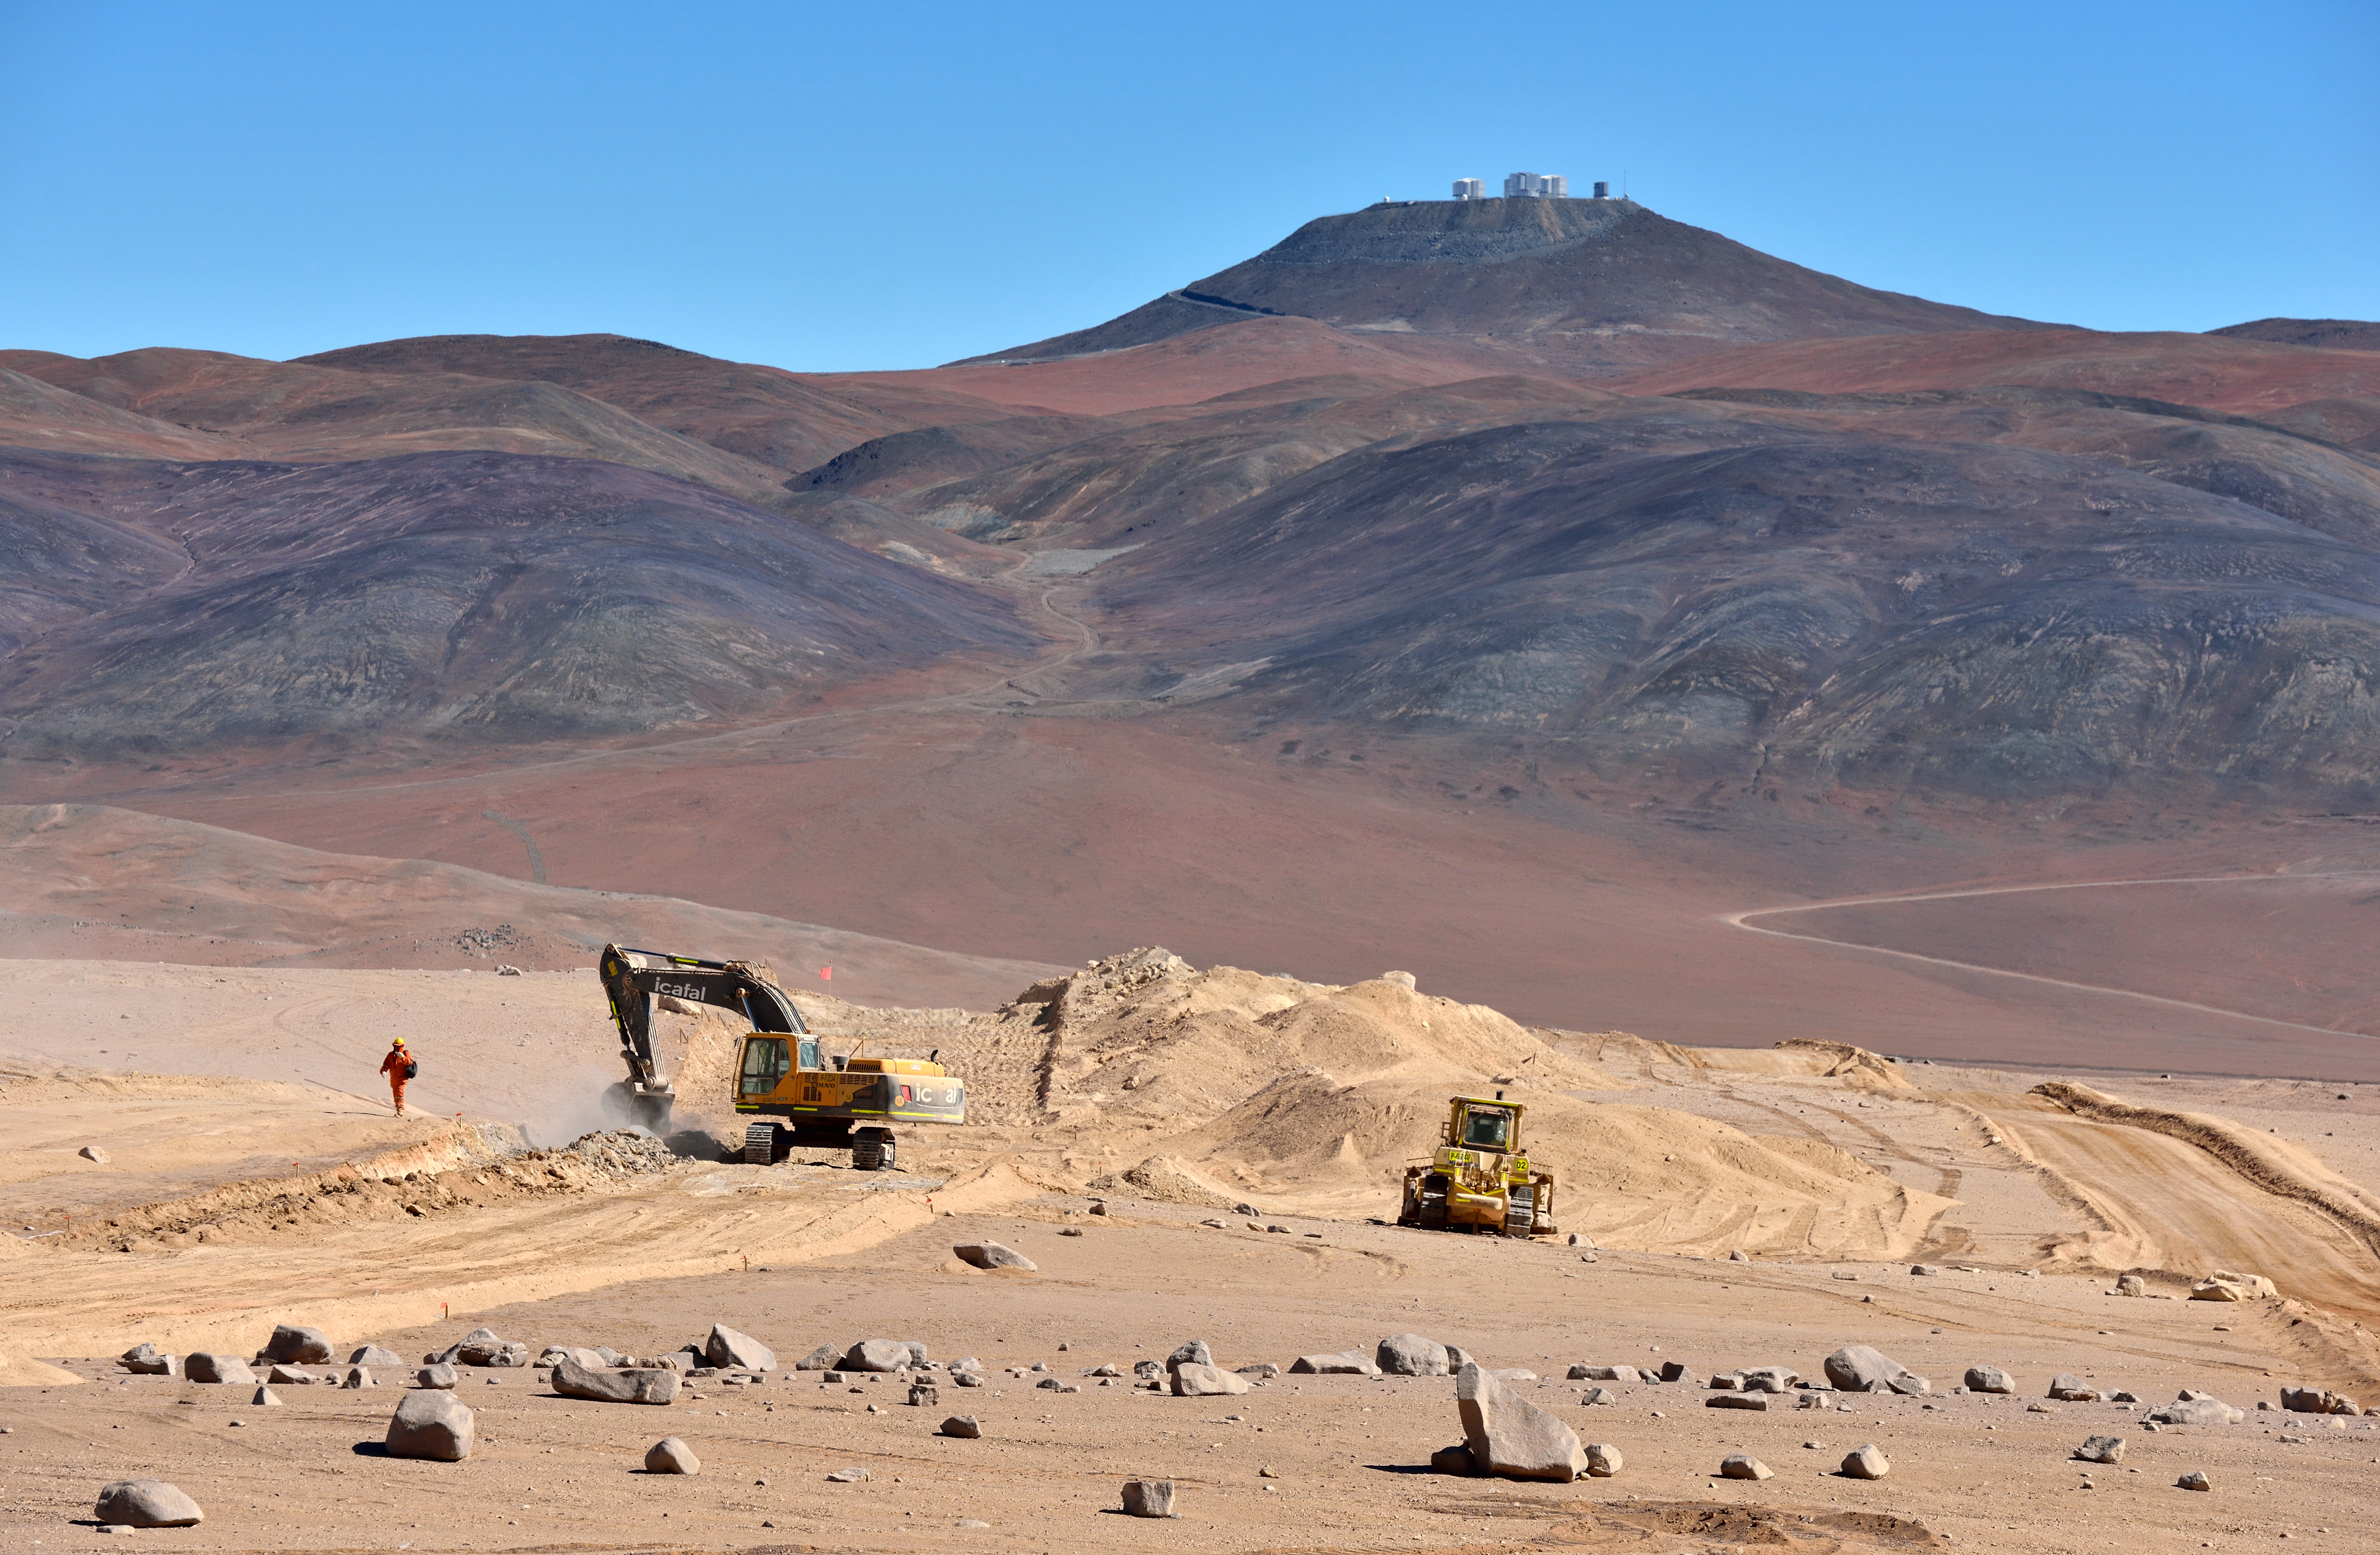

Carving a route to Armazones

At present ESO hosts three observatories in the Atacama Desert region of Chile: La Silla, Paranal and Chajnantor. Visible in the background of this image is Paranal, ESO’s flagship facility and home of the Very Large Telescope (VLT) array.

In coming years, this trio will be joined by a fourth observatory: Cerro Armazones, future site of the European Extremely Large Telescope (E-ELT). With its 39-metre-diameter mirror, the E-ELT will be the world’s biggest eye on the sky when construction is completed around 2024.

Cerro Armazones is currently only linked to Paranal by a dirt track — but, as shown in this image, construction is underway. The Chilean company ICAFAL Ingeniería y Construcción S.A. (ICAFAL) began construction in March (ann14019), and is due to take around 16 months to complete a new 7-metre-wide asphalt road. As well as carving a new road through the Chilean landscape, ICAFAL will level off the top of Cerro Armazones to create a usable platform for the E-ELT.

Credit: ESO/G.Hüdepohl (atacamaphoto.com)